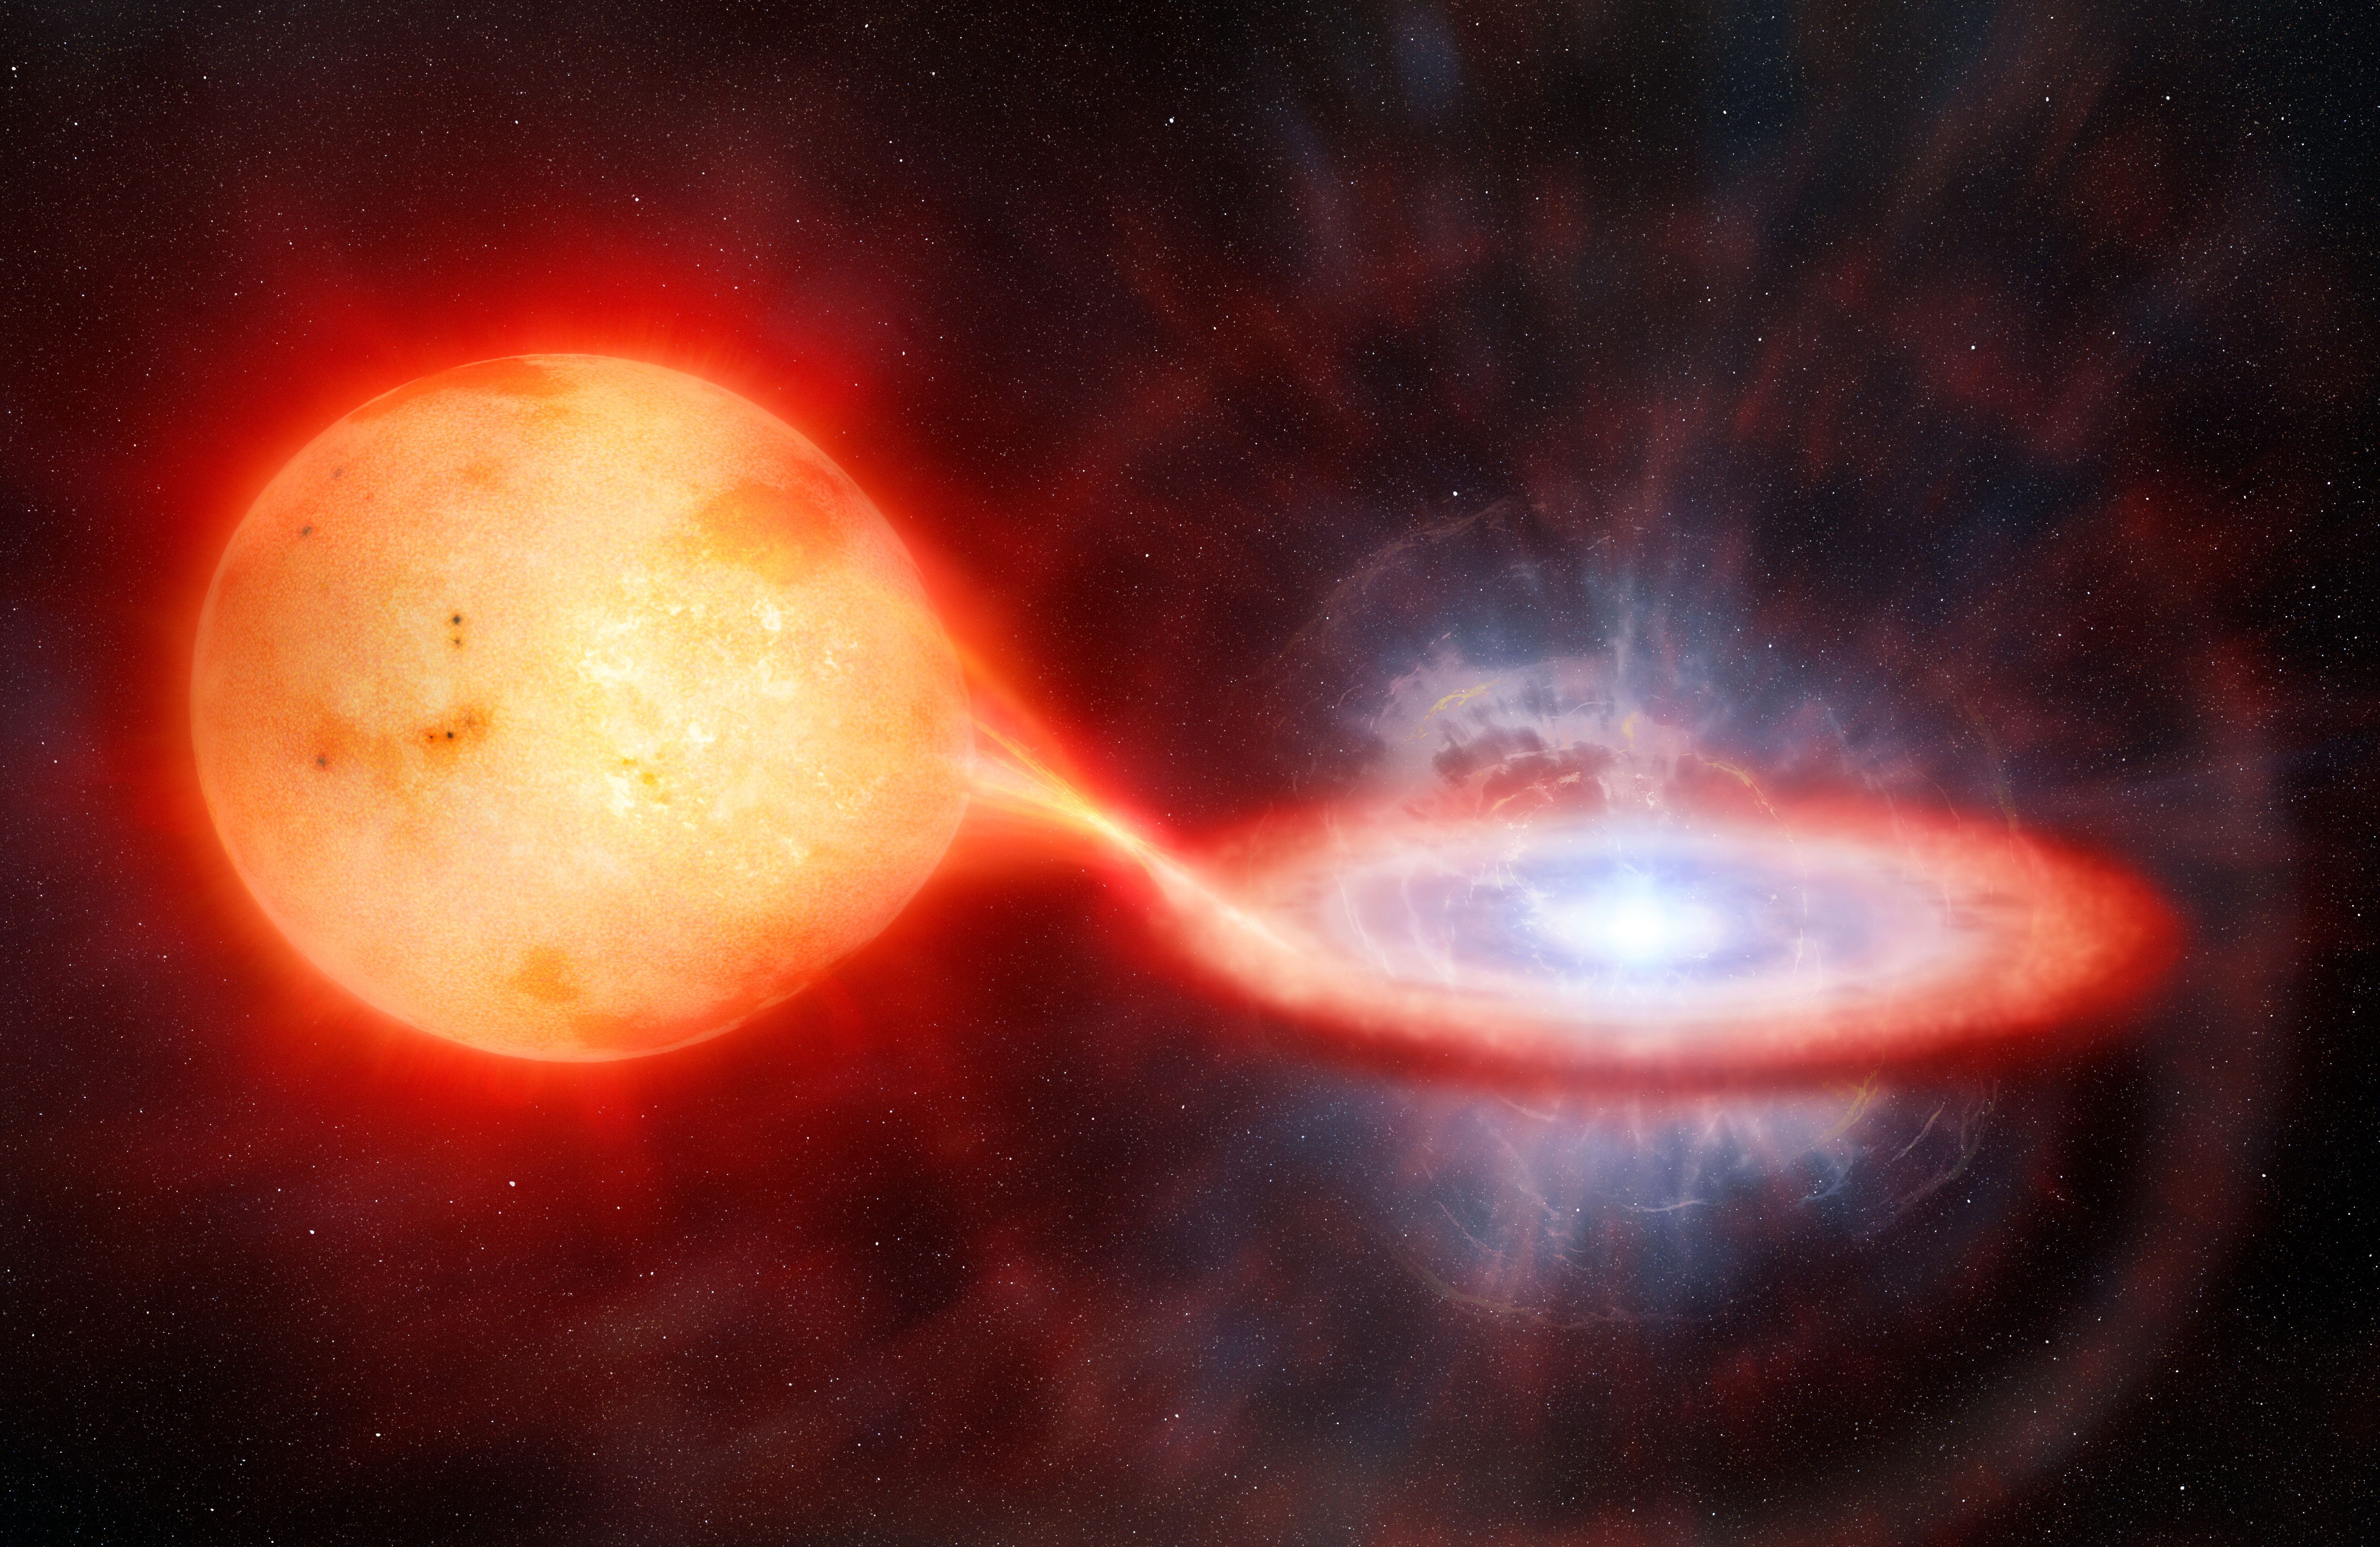

Artist’s Illustration of Extragalactic Recurrent Nova

This artist's illustration depicts an extragalactic nova eruption. Nova explosions occur in binary star systems in which a white dwarf — the dense remnant of a dead star — continually siphons stellar material from a nearby companion star. As the outer atmosphere of the companion gathers onto the surface of the white dwarf it reaches temperatures hot enough to spark an eruption. Almost all novae discovered to-date have been observed to erupt only once. But a few have been observed to erupt more than once, and are classified as recurrent novae. The span between eruptions for these novae can vary from as little as one year to many decades.

Using the Gemini South telescope, one half of the International Gemini Observatory, funded in part by the U.S. National Science Foundation and operated by NSF NOIRLab, and the Carnegie Institution’s Magellan Baade Telescope, a team of astronomers have for the first time observed a recurrent nova outside of the Milky Way in the near-infrared wavelength range. This nova, named LMC 1968-12a, is located in the Large Magellanic Cloud — a satellite galaxy of the Milky Way. It erupts about every four years, which is the third-shortest recurrence timescale of any nova. The team estimates that, during the nova’s early post-explosion phase, the temperature of the expelled gas reached 3 million degrees Celsius (5.4 million degrees Fahrenheit), making it one of the hottest nova ever recorded.

Credit: International Gemini Observatory/NOIRLab/NSF/AURA/M. Garlick, M. Zamani